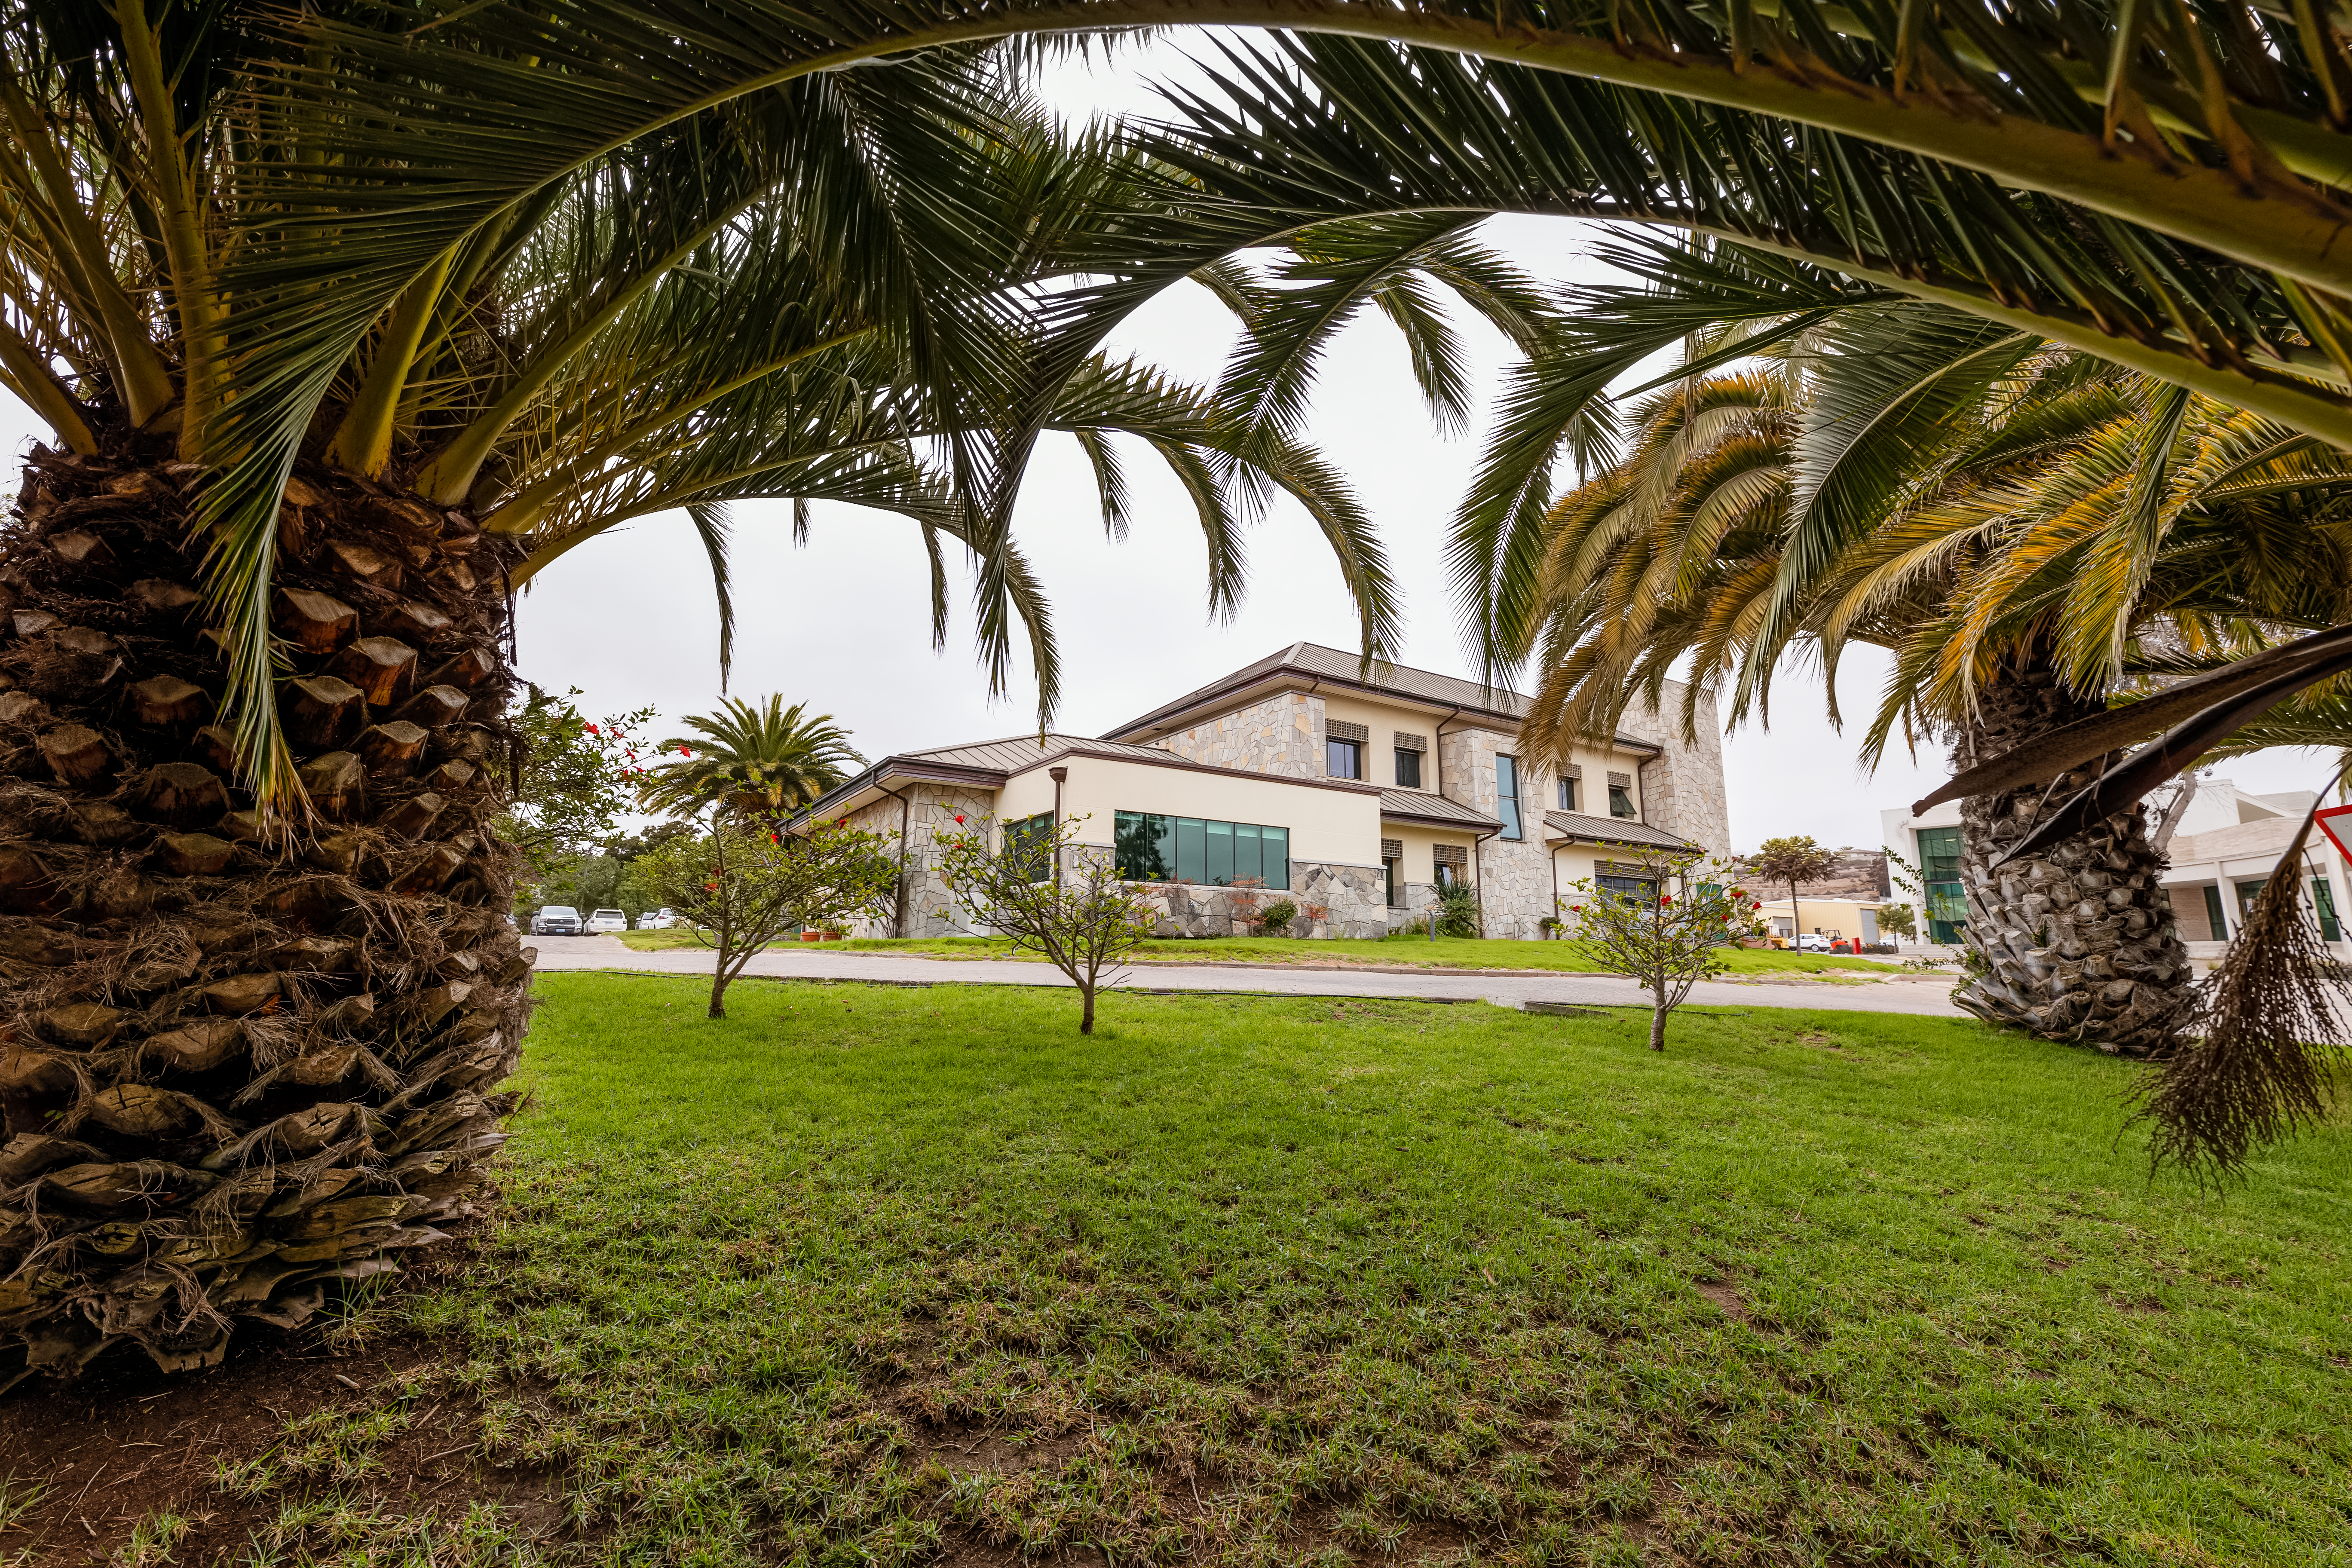

AURA Recinto in Chile

The AURA Recinto facility framed in La Serena's trees in Chile.

Credit: NOIRLab/NSF/AURA/T. Slovinský